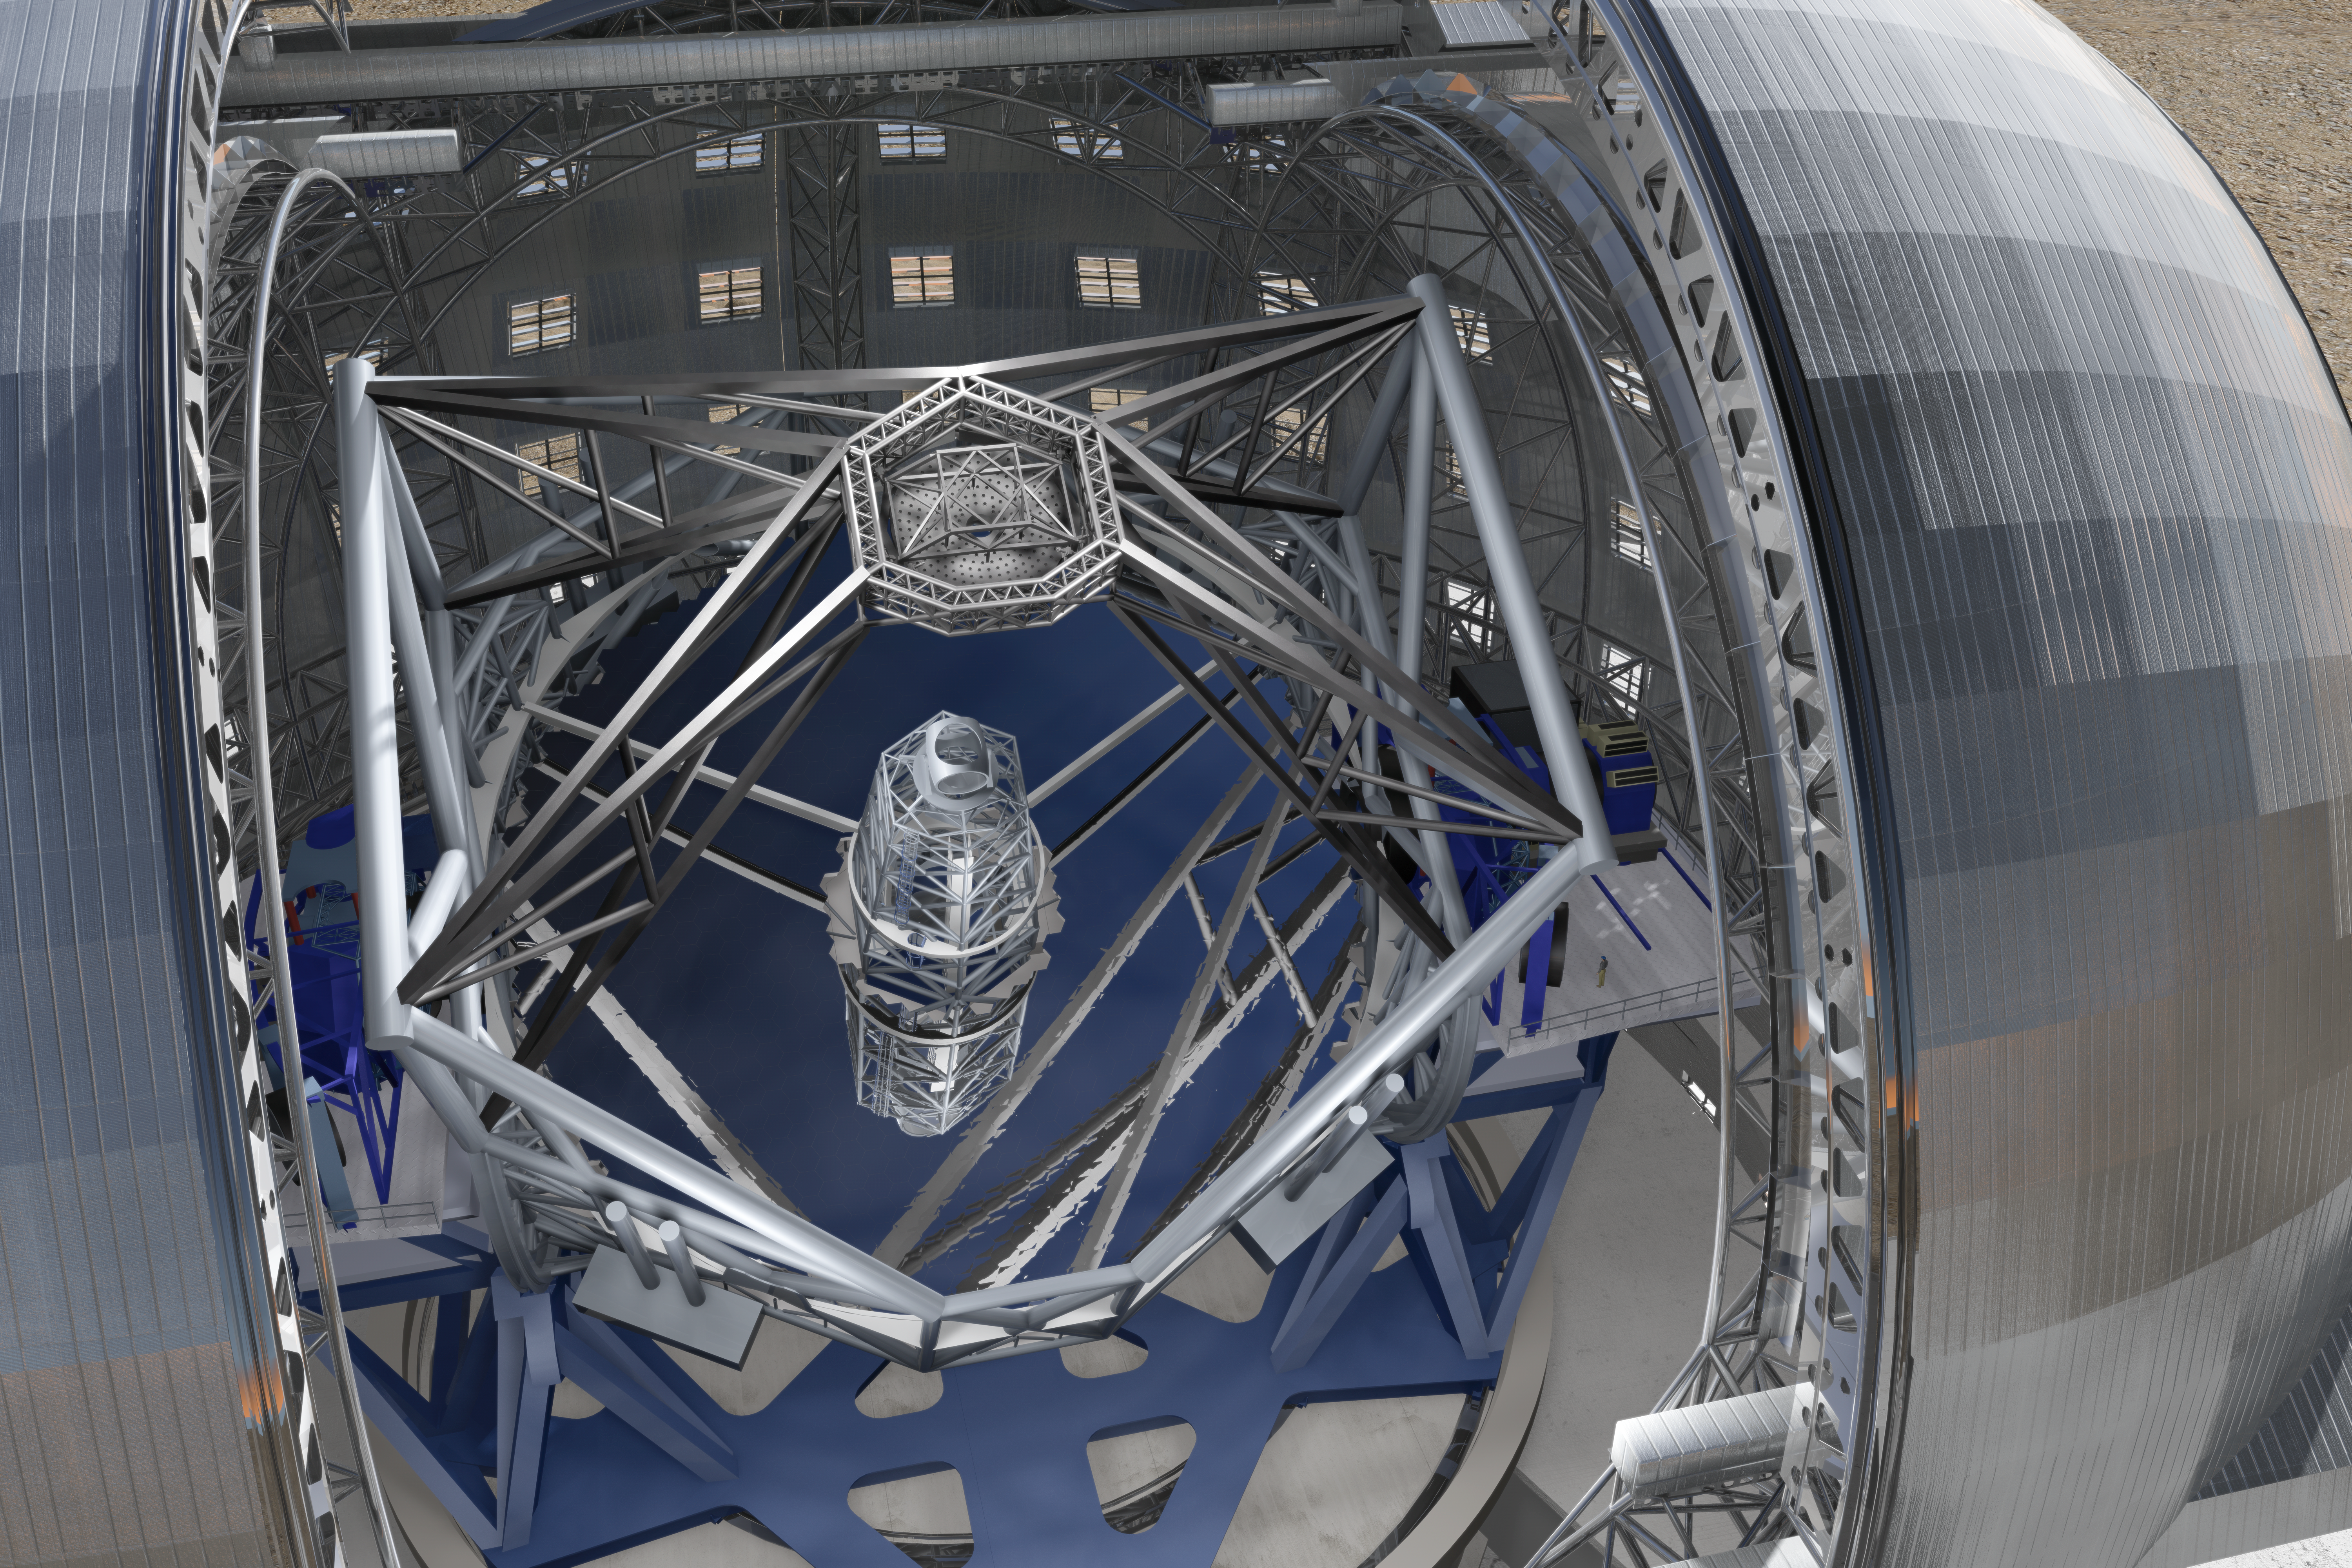

ELT mirrors

Close-up view of the novel 5-mirror approach of the 40-metre-class Extremely Large Telescope (ELT) in its enclosure, currently being planned by ESO (artist’s impression).

The design for the ELT shown here was published in 2009 and is preliminary.

Credit: ESO